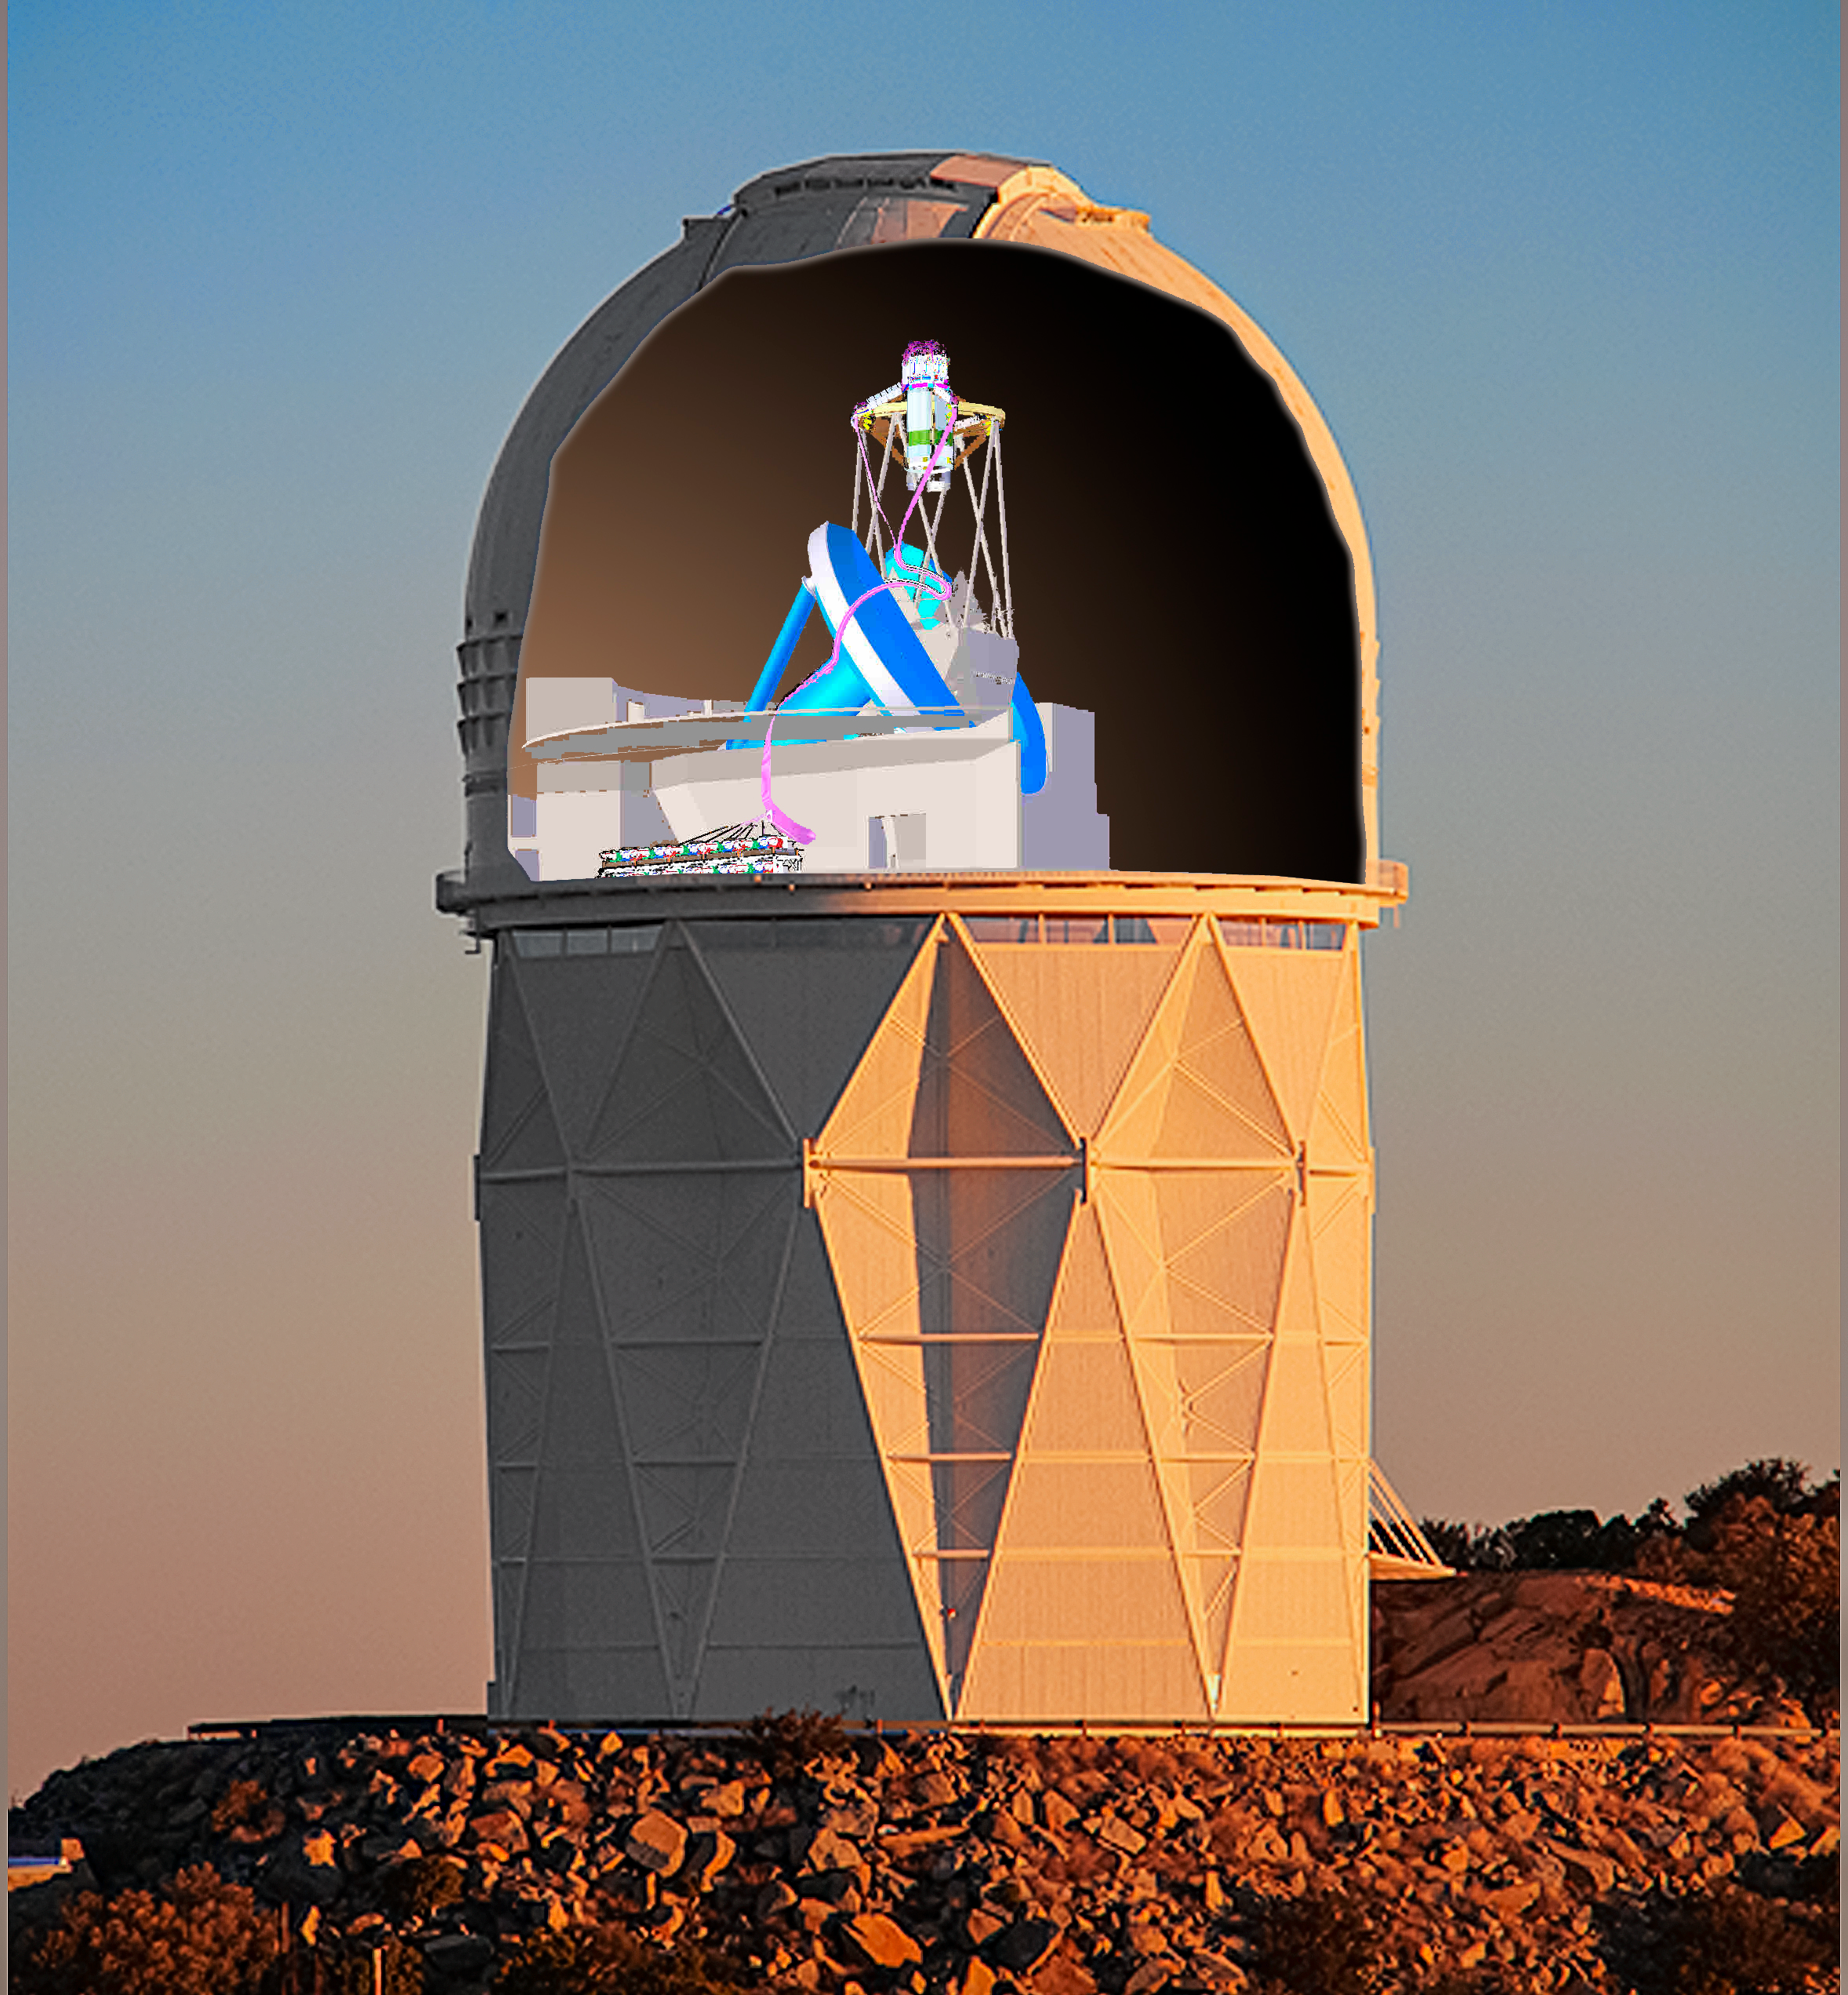

DESI crossfade 5

DESI in the dome of the Nicholas U. Mayall 4-meter Telescope at the Kitt Peak National Observatory.

Credit: Lawrence Berkeley National Lab/KPNO/NOIRLab/NSF/AURA